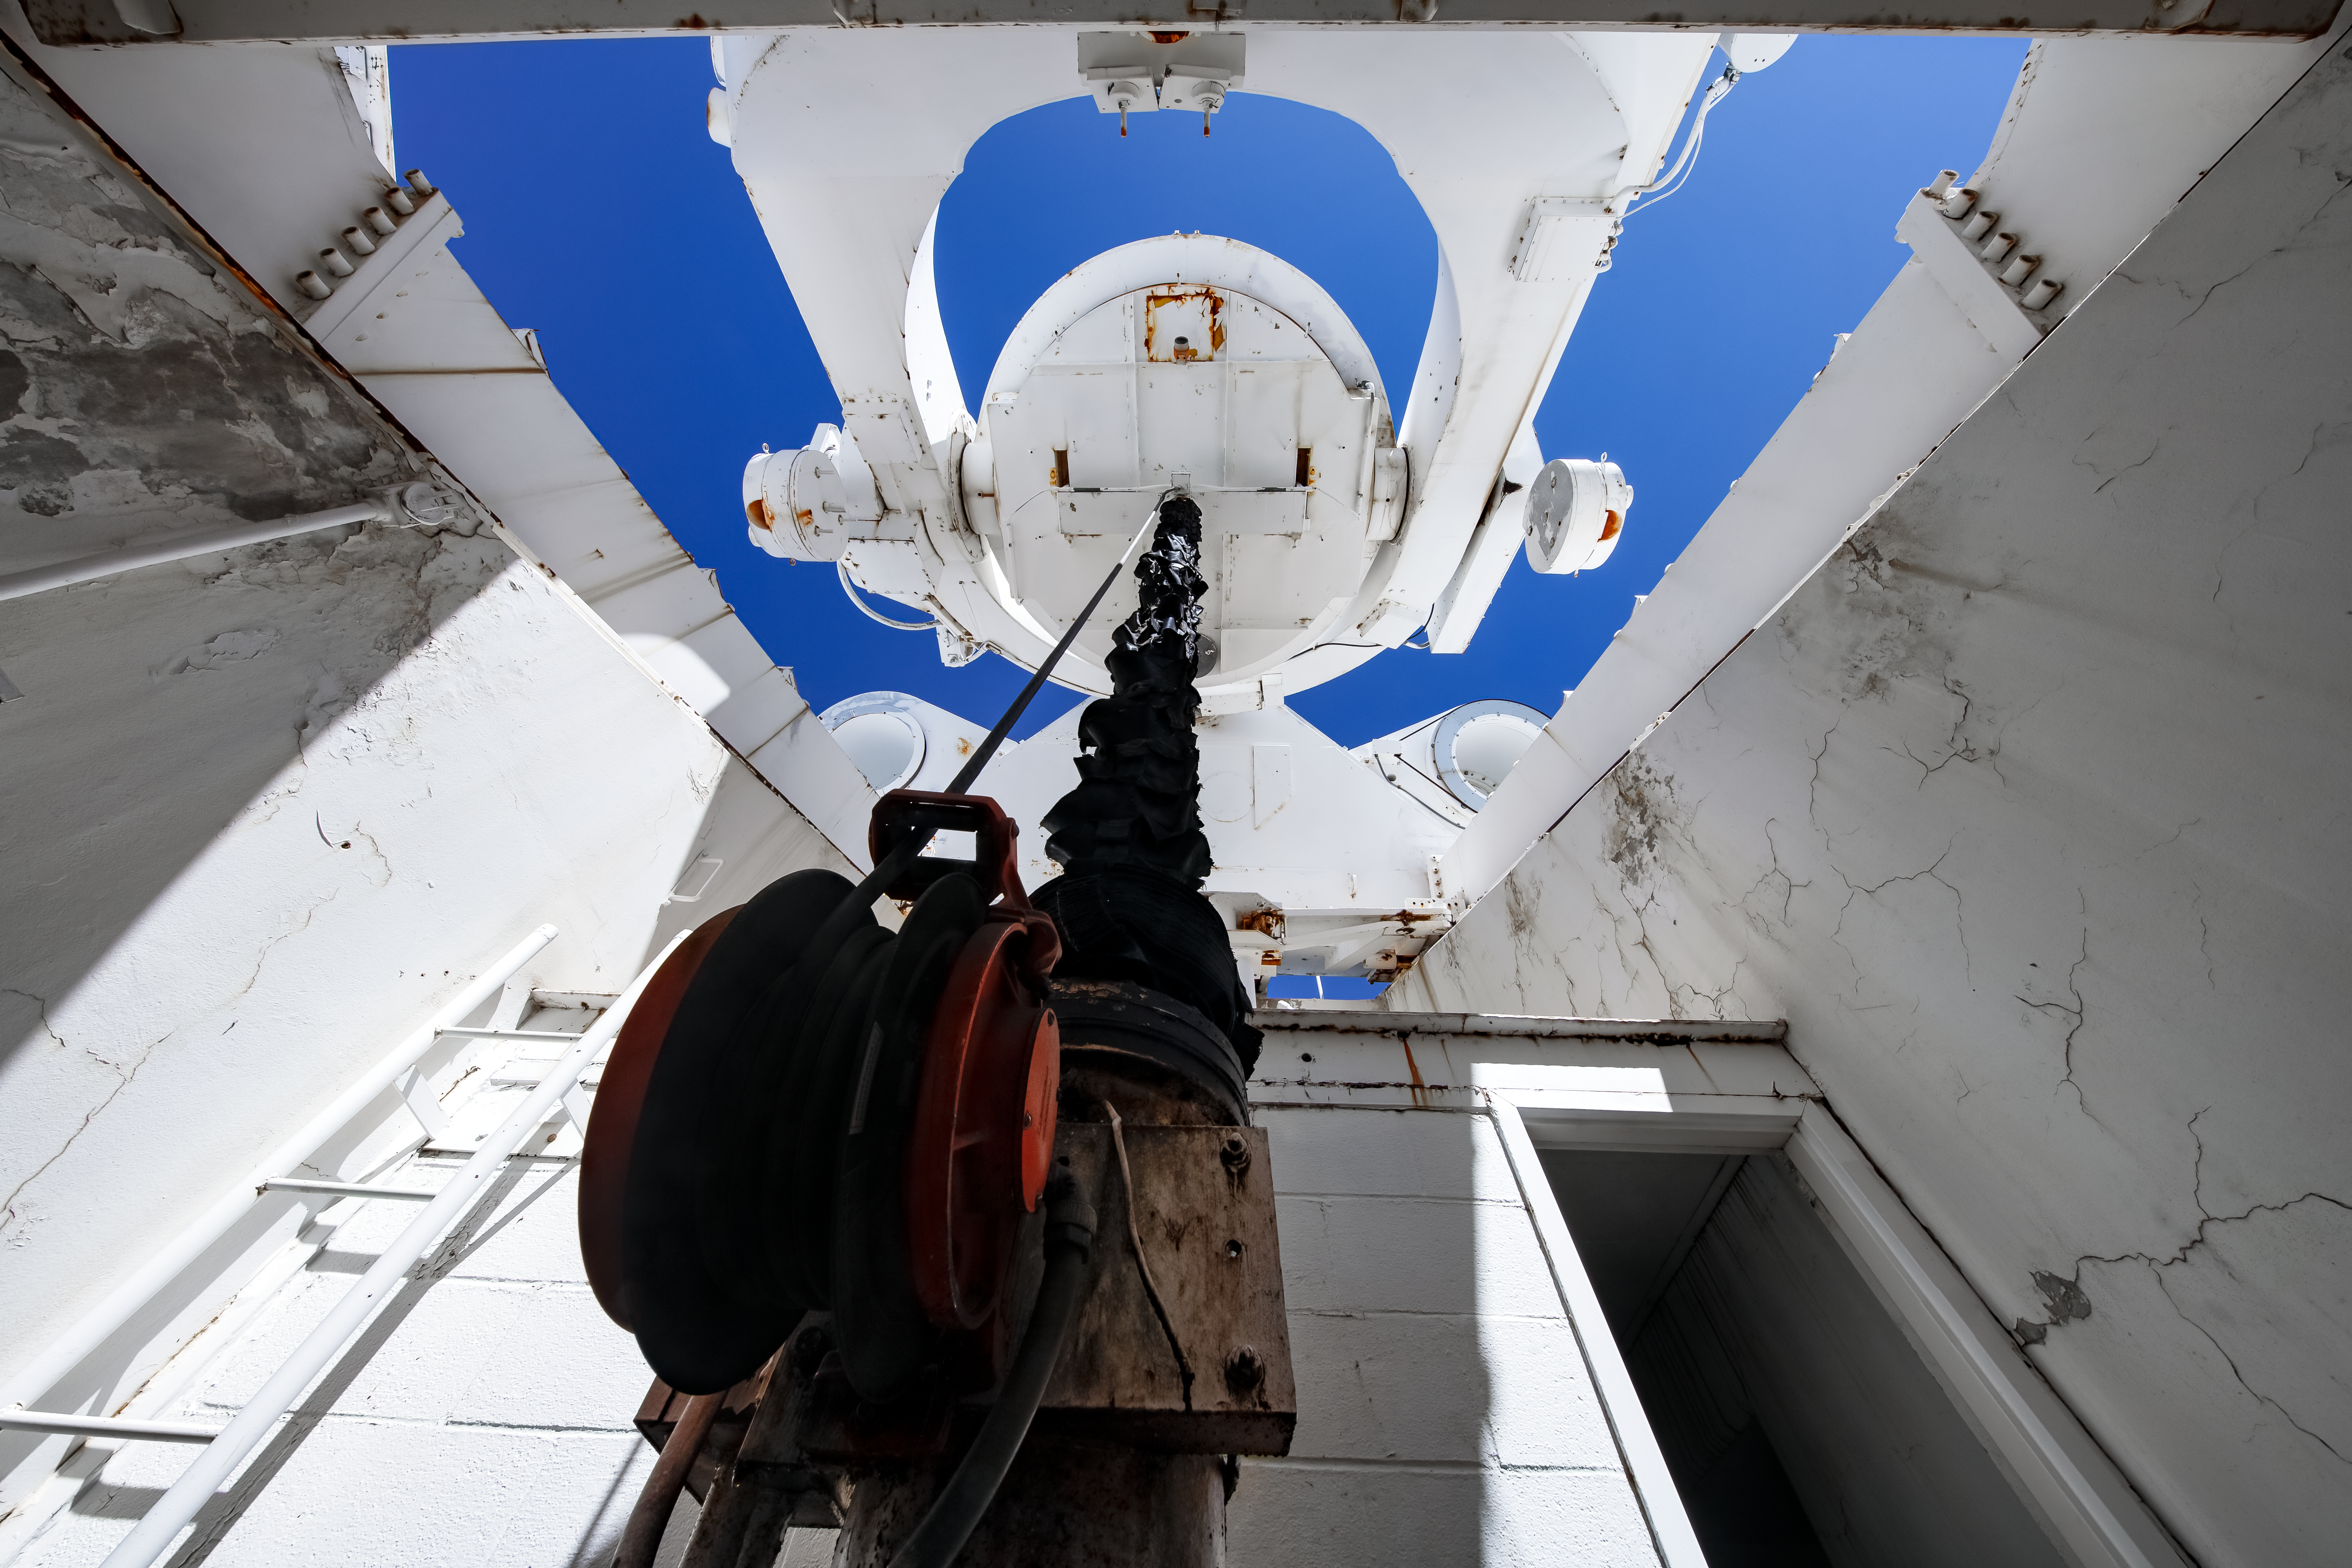

McMath-Pierce Heliostat

The Heliostat at the top of the McMath-Pierce Solar Telescope at Kitt Peak National Observatory (KPNO), a Program of NSF NOIRLab. The McMath-Pierce Solar Telescope was the largest solar telescope in the world upon its completion in 1962, a title it held until the first light of the National Solar Observatory’s Daniel K. Inouye Solar Telescope in December 2019. The interior of the McMath-Pierce Solar Telescope is currently being renovated to become the Windows on the Universe Center for Astronomy Outreach.

Credit: KPNO/NOIRLab/NSF/AURA/D. Salman